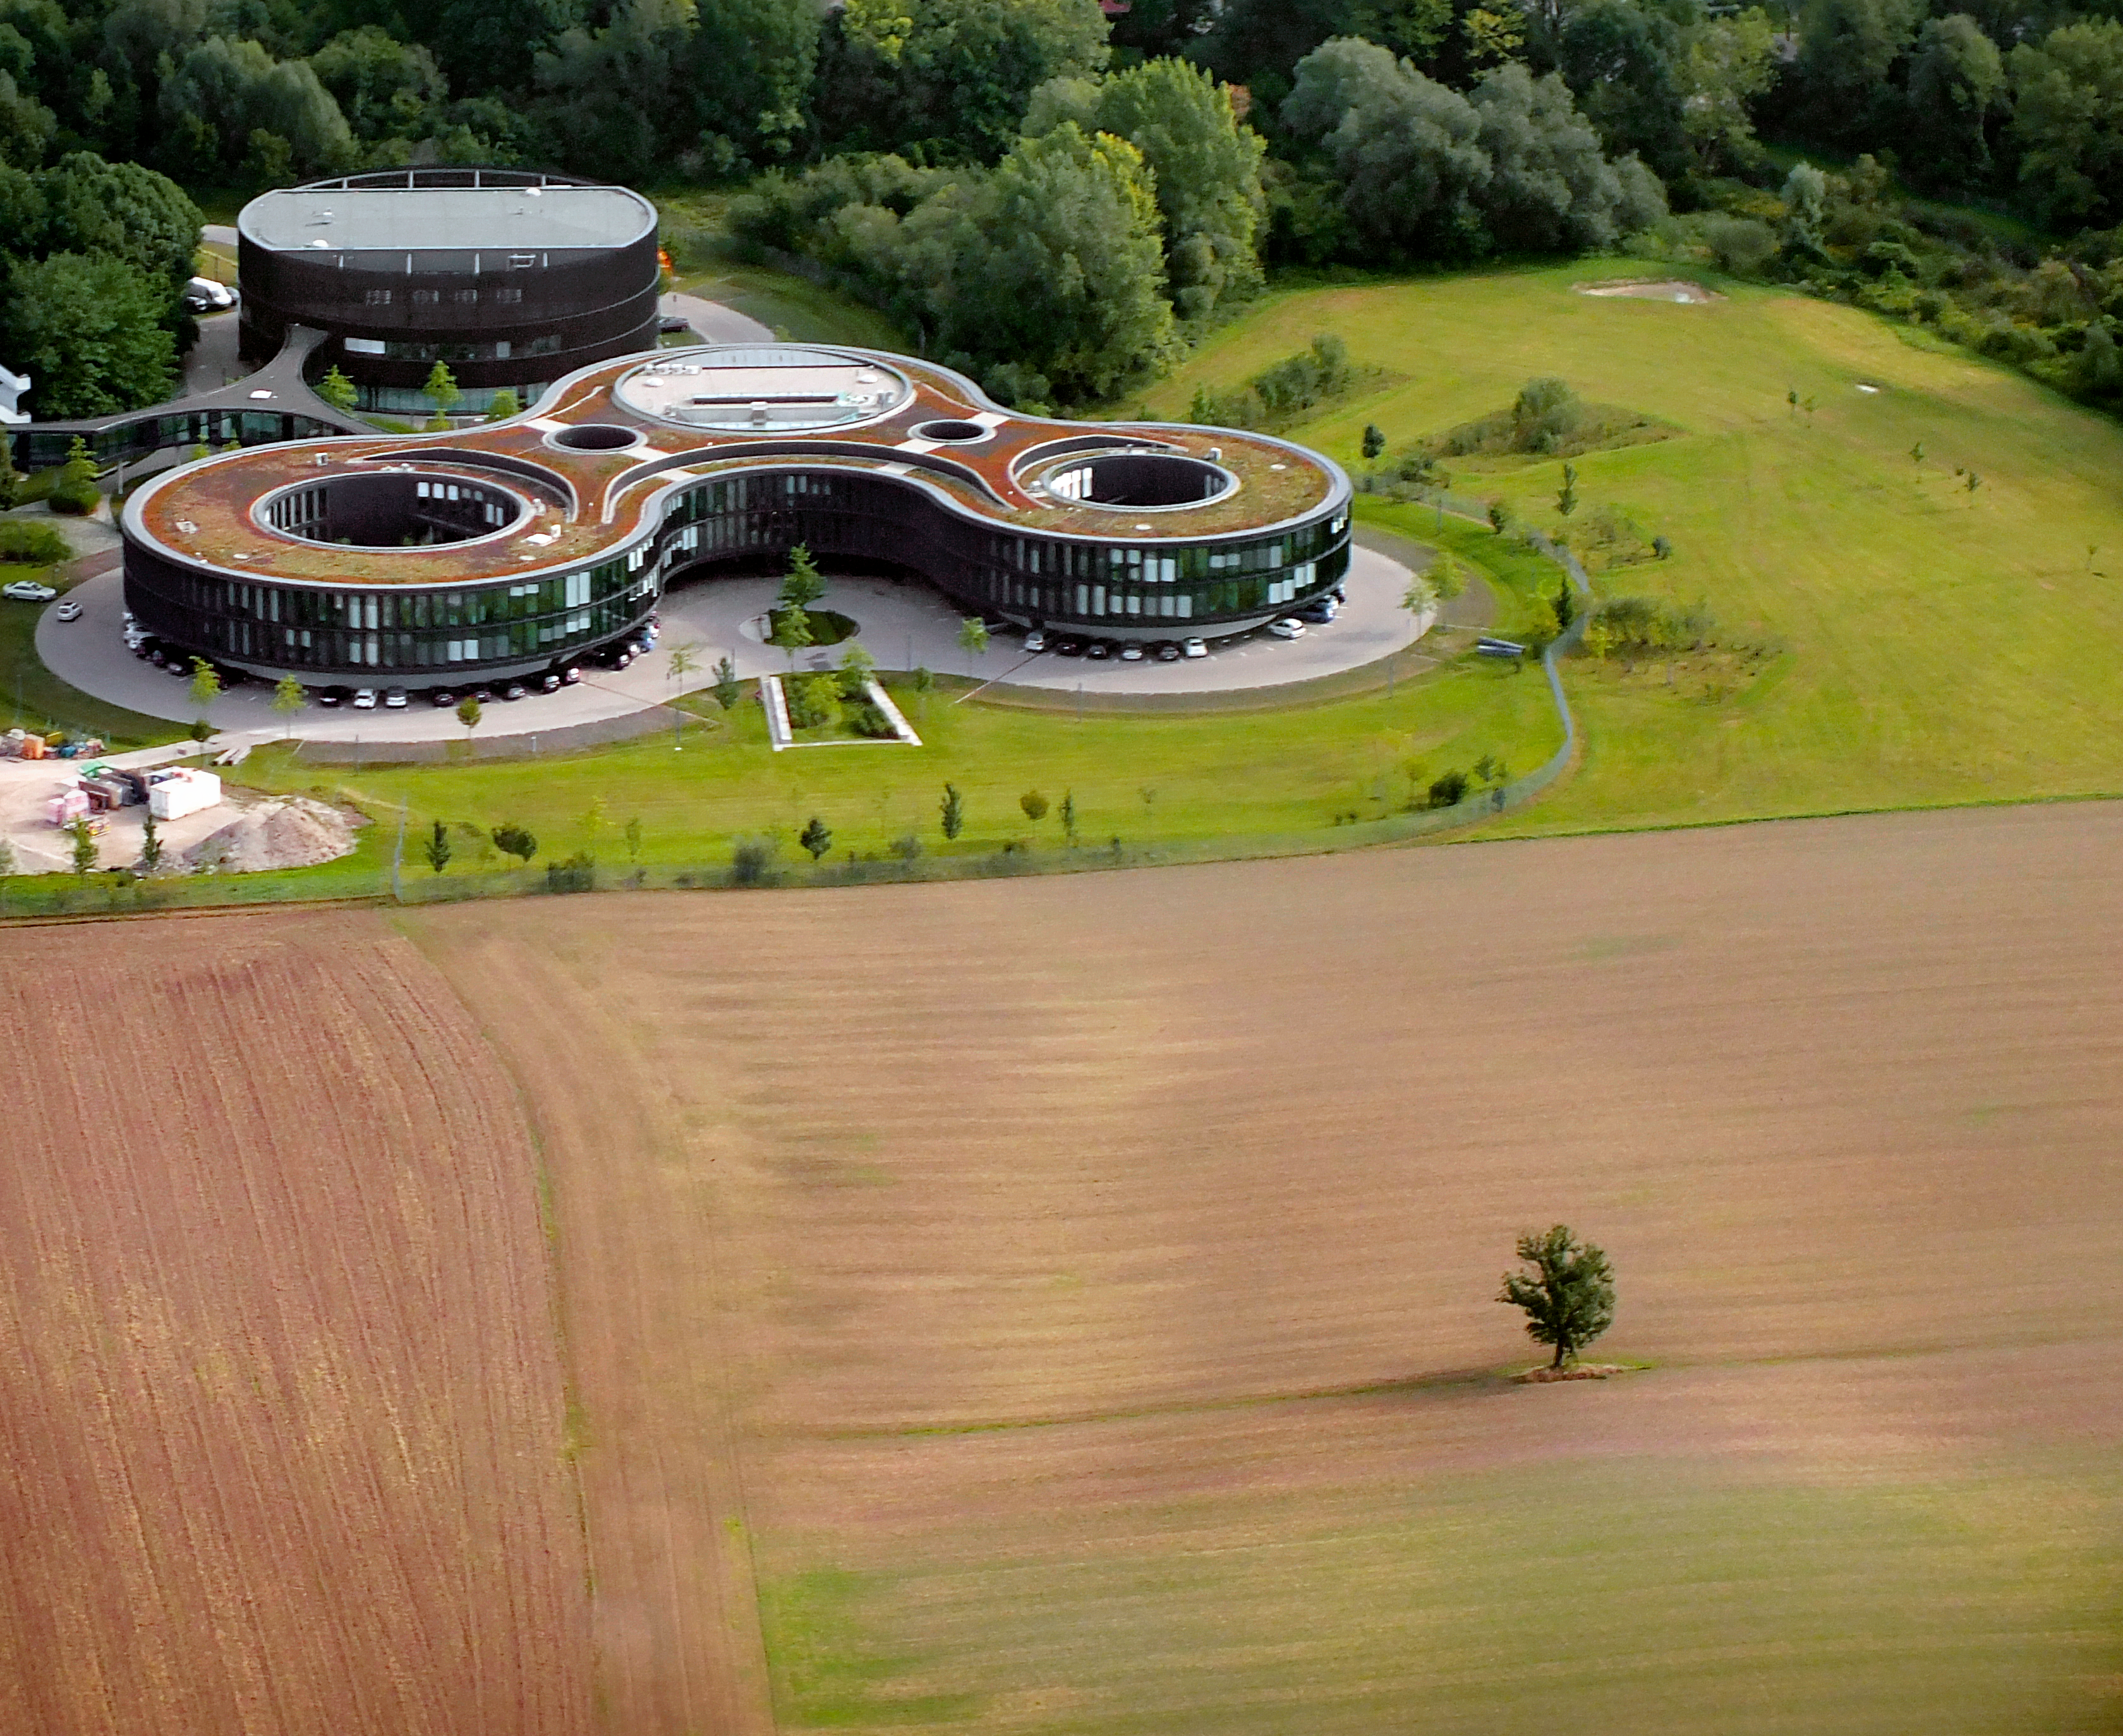

Aerial view of the ESO's new buildings A, B, C and D

This aerial view shows the new buildings A, B, C and D of the Headquarters of the European Southern Observatory (ESO), in Garching bei München, Germany. The new buildings were inaugurated in December 2013.

Credit: Ernst A. Graf/ESO